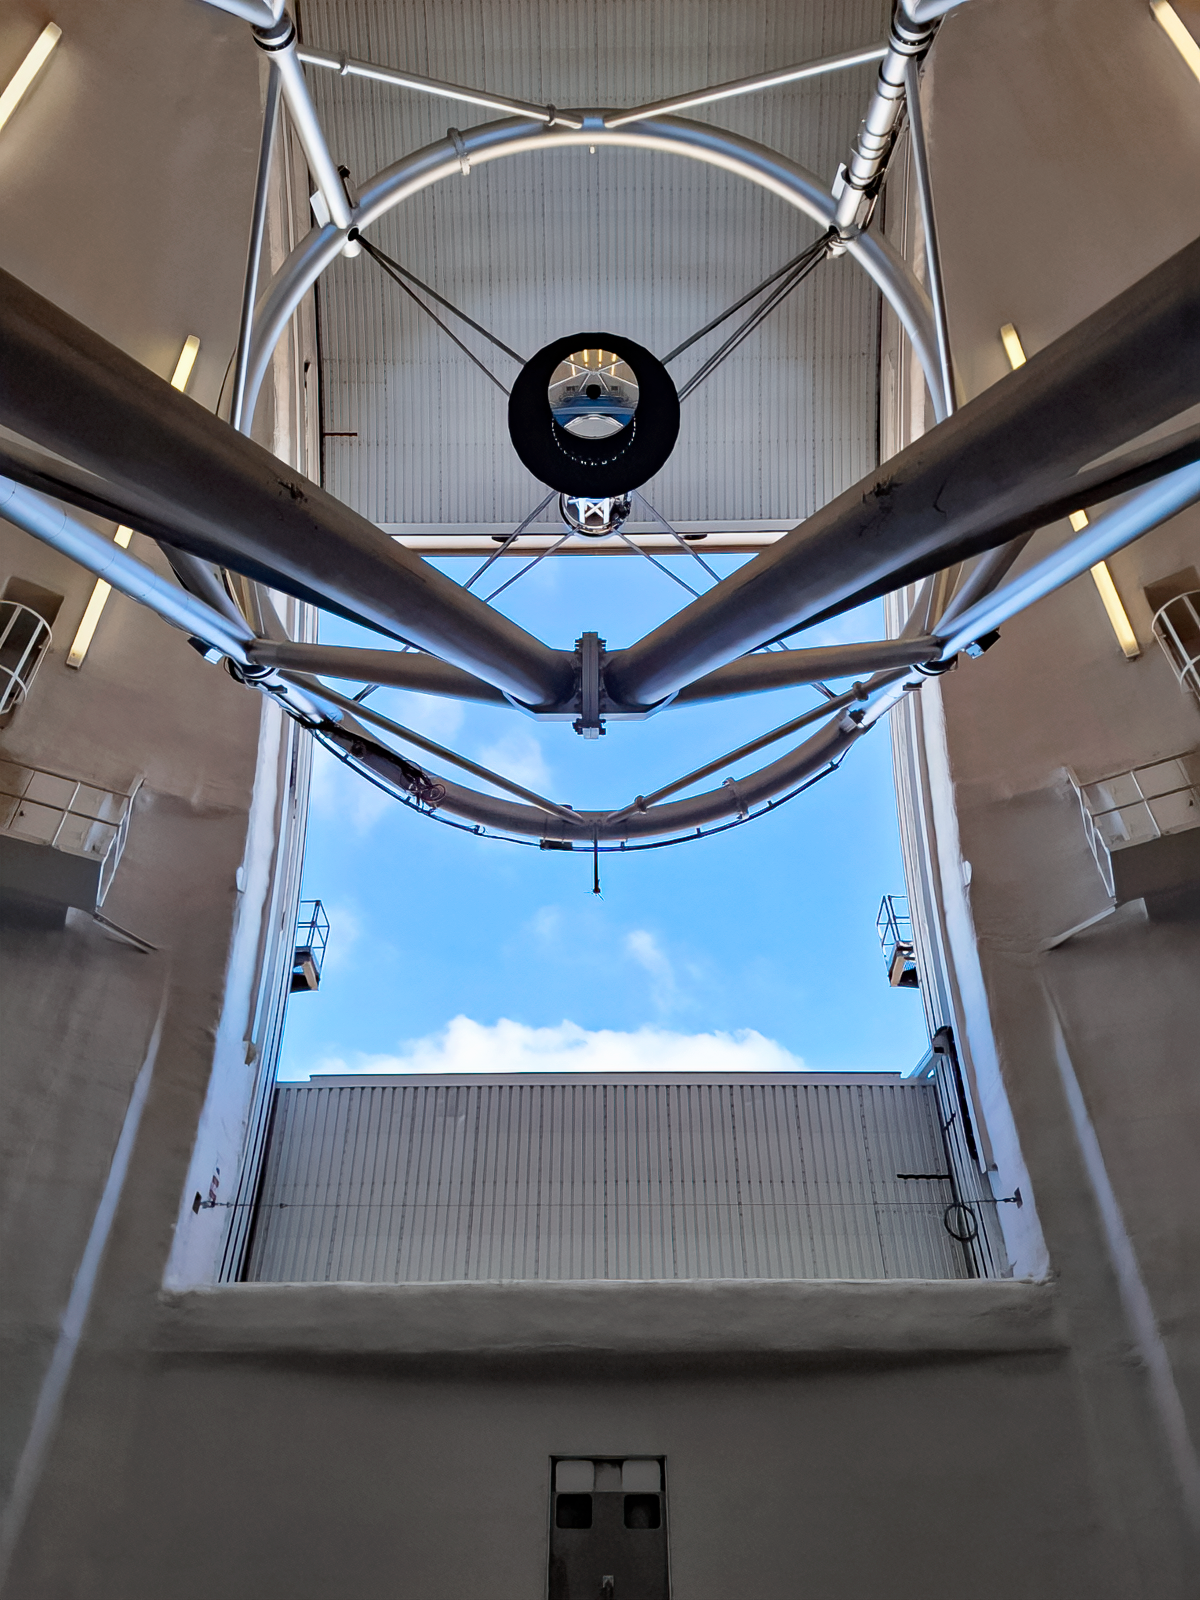

Gemini South

The Gemini South telescope, one half of the International Gemini Observatory, located on Cerro Pachón in Chile.

Credit: International Gemini Observatory/NOIRLab/NSF/AURA